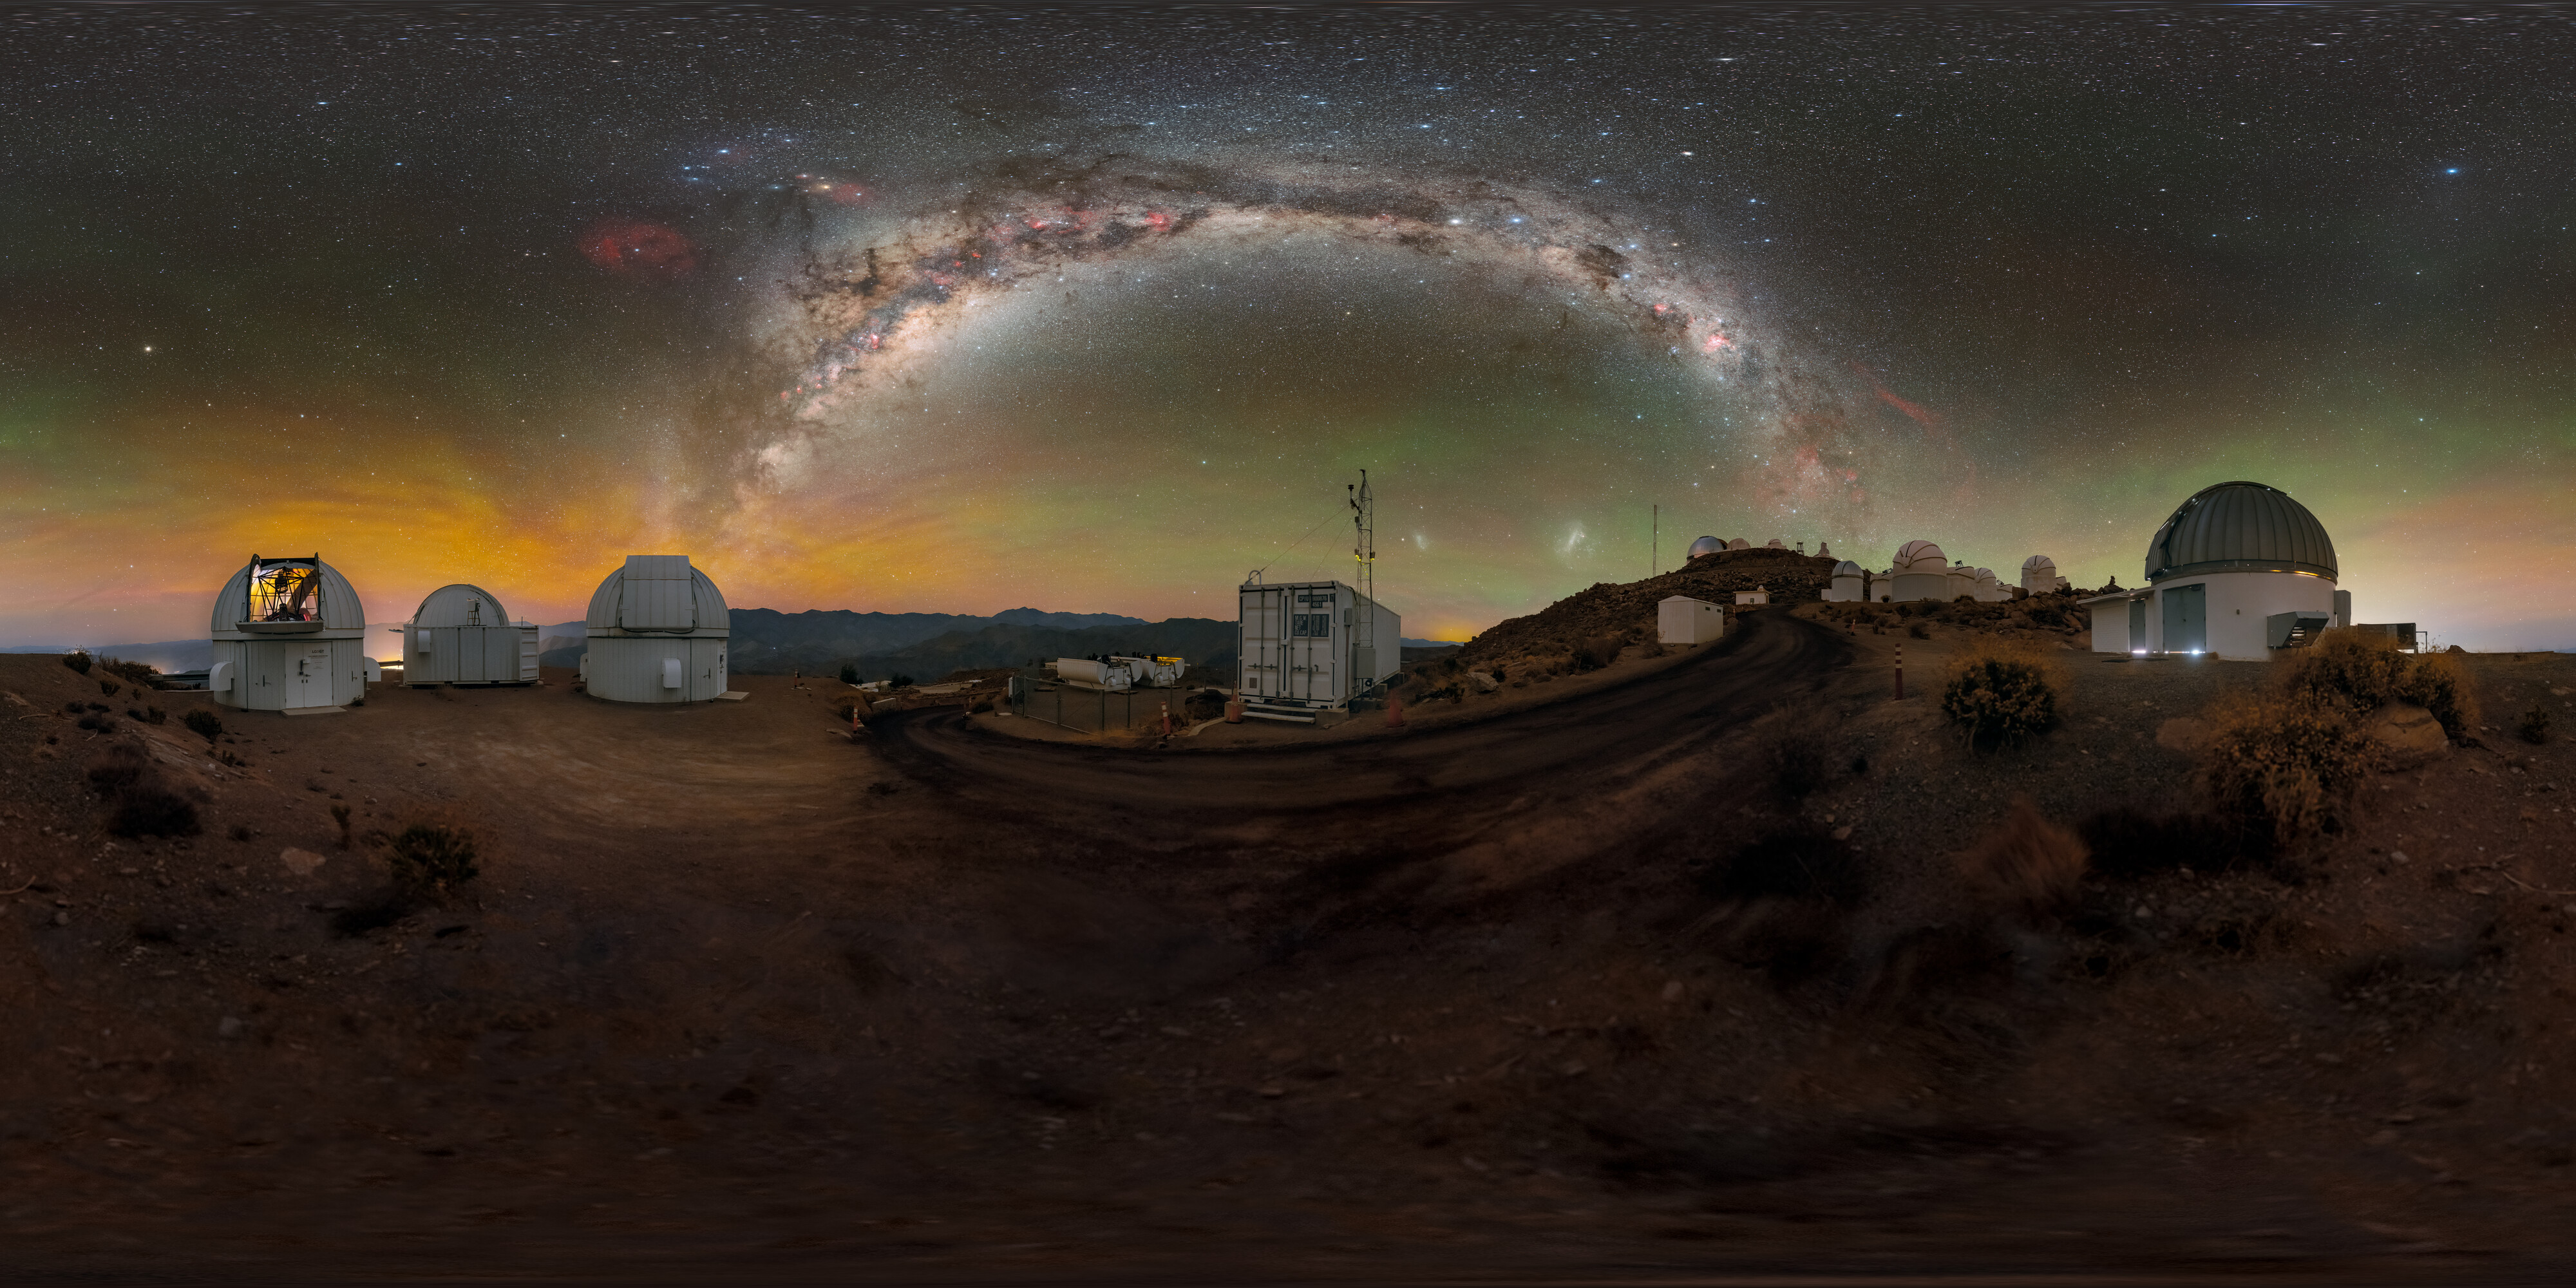

Time-Domain Astronomy at Cerro Tololo 360 Panorama

A stunning view of the Milky Way above the U.S. National Science Foundation Cerro Tololo Inter-American Observatory (CTIO), a Program of NSF NOIRLab. Shown here are many of the facilities operated by Las Cumbres Observatory (LCO), including the three Las Cumbres Observatory 1-meter Telescopes and the ‘igloo’ for an echelle spectrograph. The Planetary Defense 1.3-meter Telescope is also in this photo.

Find this Image of the Week here and the fulldome here.

Credit: CTIO/NOIRLab/NSF/AURA/P. Horálek (Institute of Physics in Opava), M. Kosari